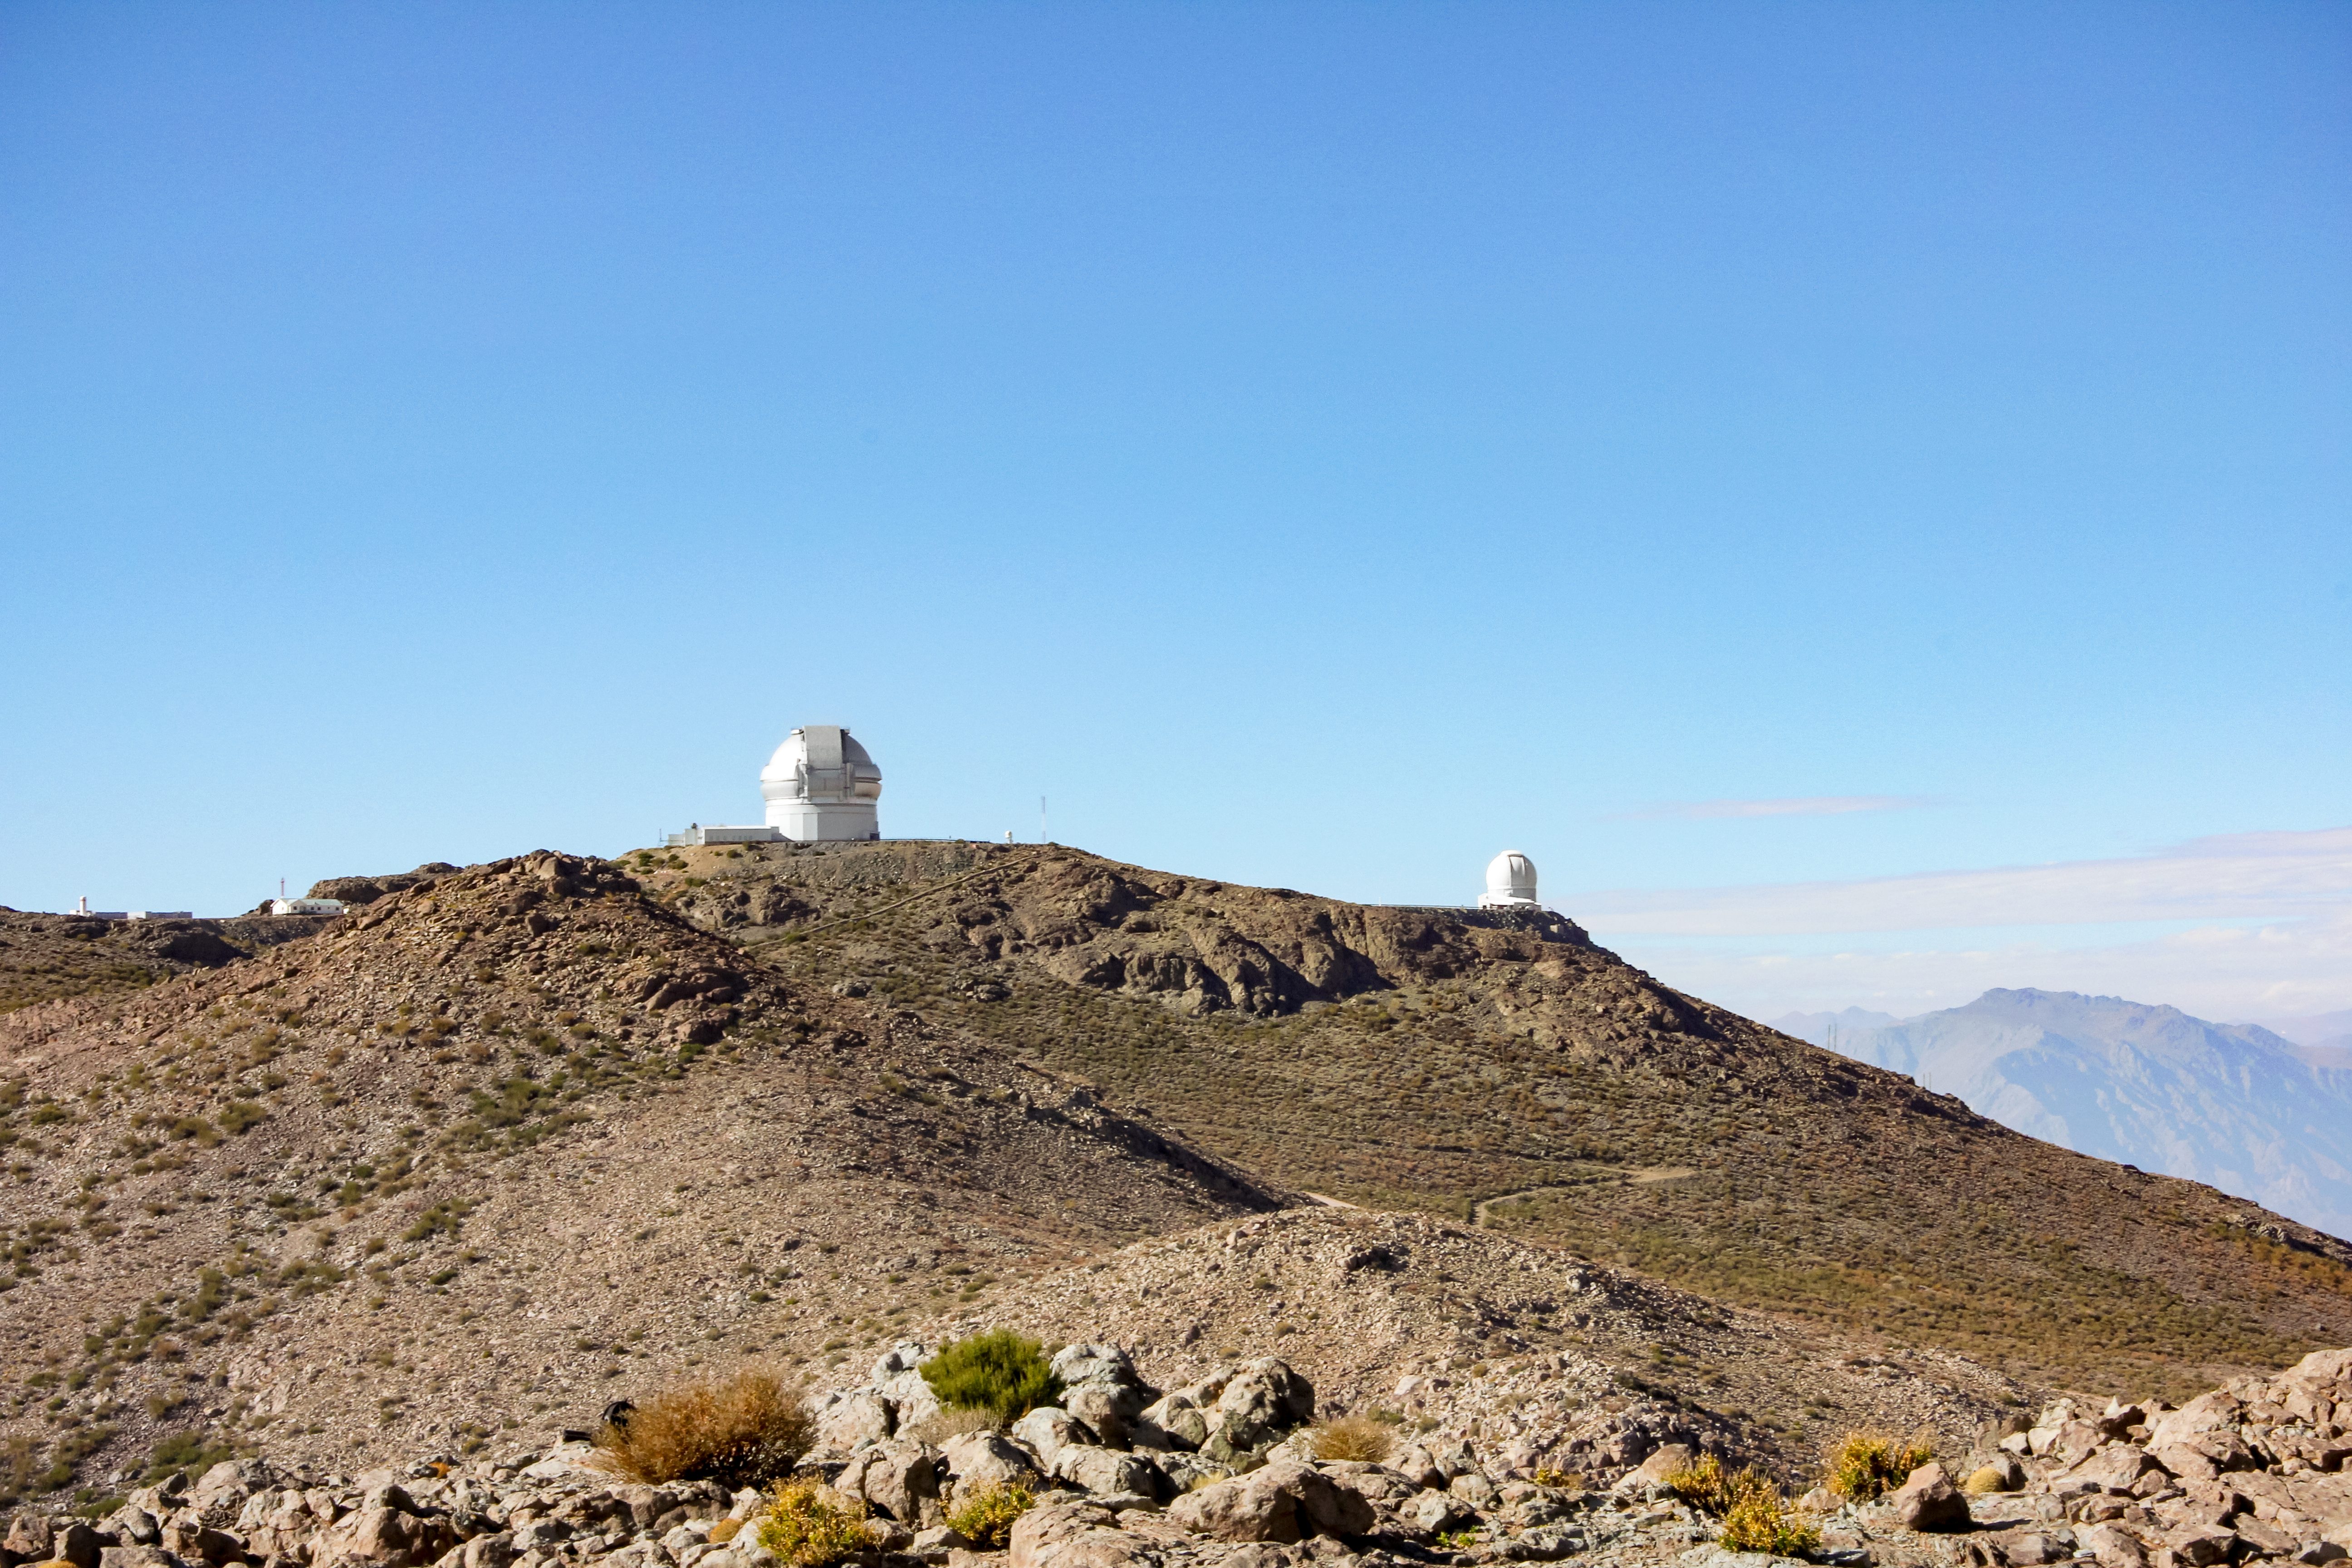

Cerro Pachon with Gemini and SOAR telescopes

Cerro Pachon with Gemini and SOAR telescopes.

Credit: International Gemini Observatory/CTIO/NOIRLab/NSF/AURA/J. Fuentes